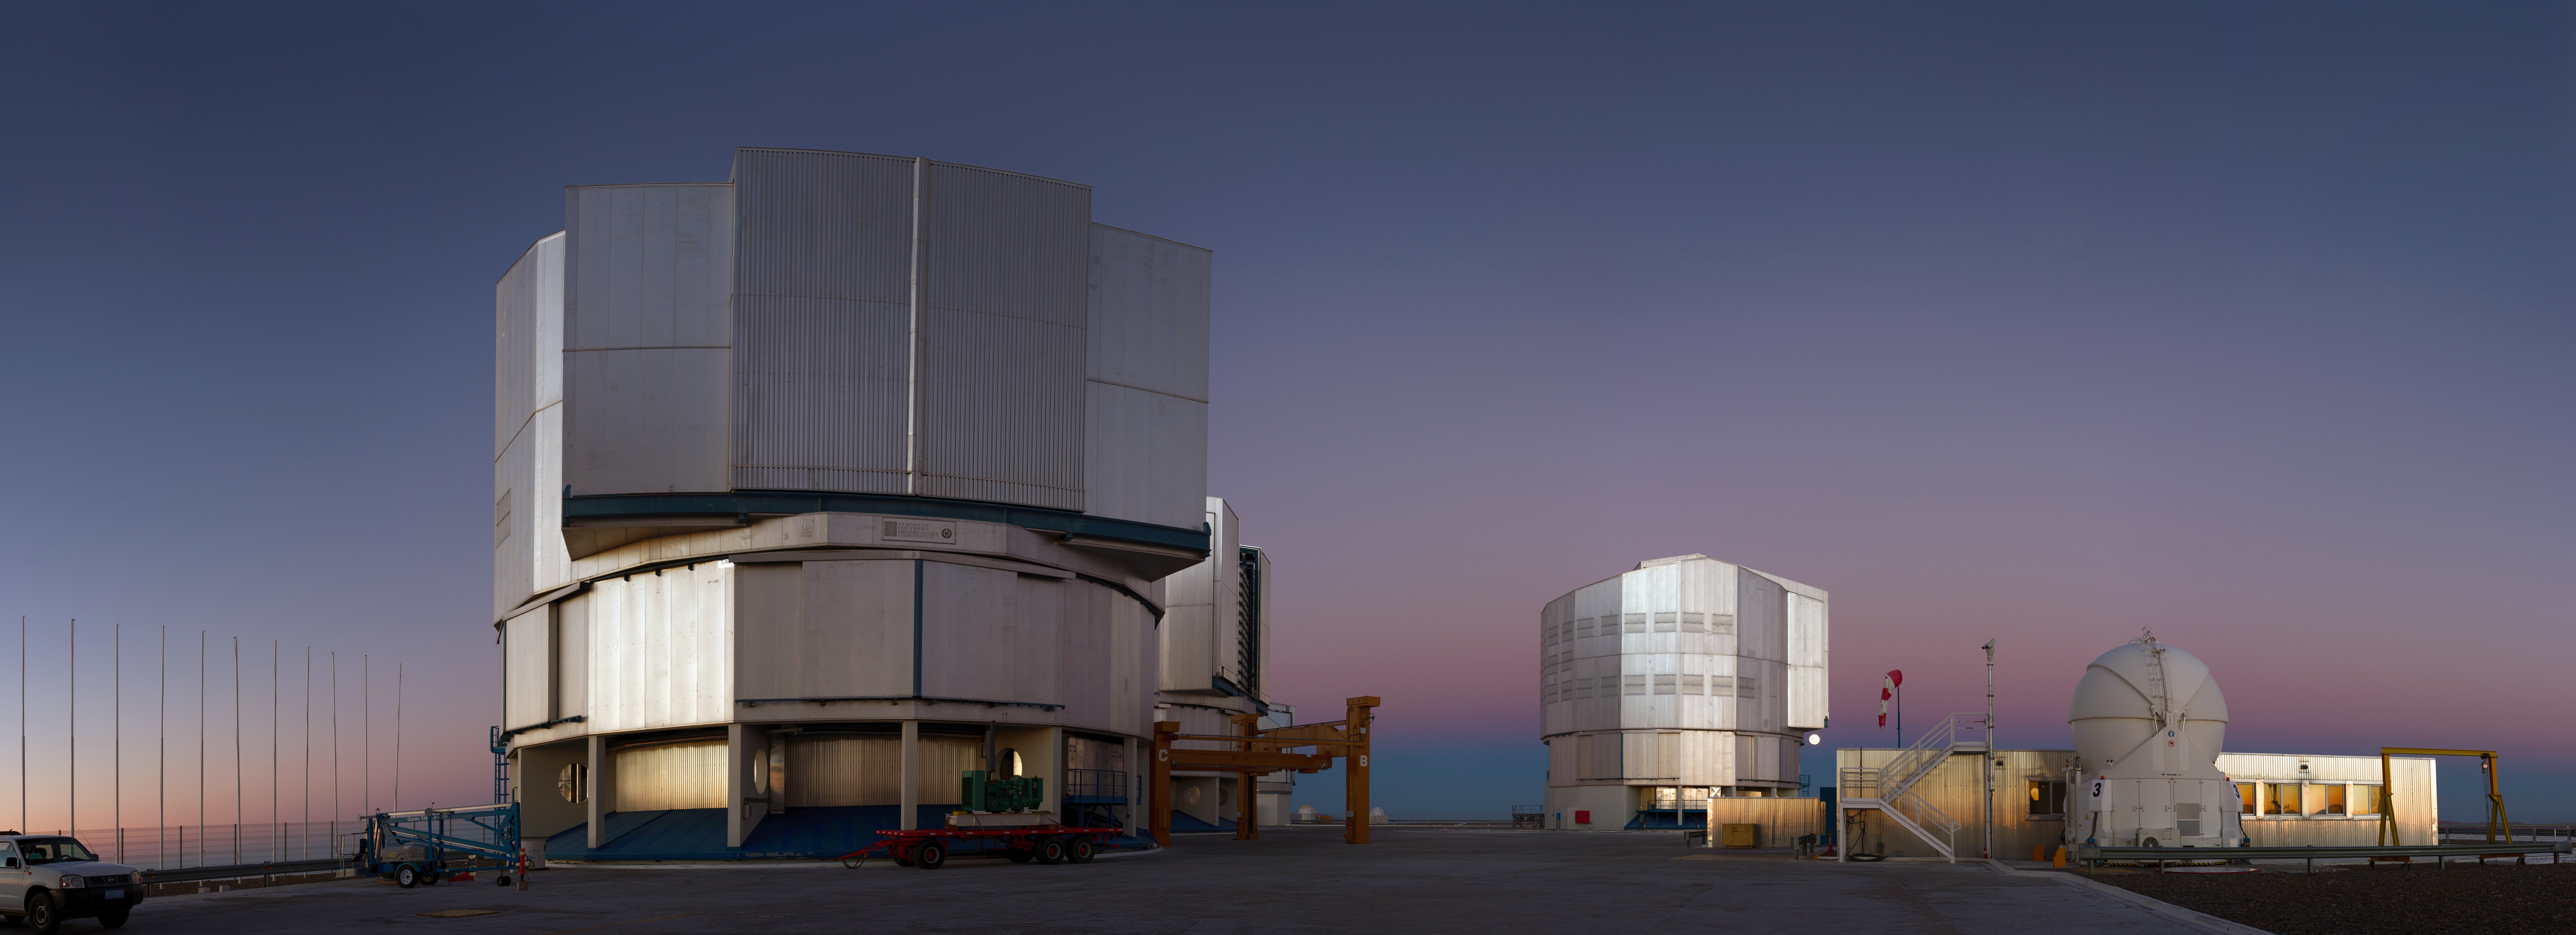

Paranal panorama

ESO's Very Large Telescope (VLT) is one of the world's most advanced optical telescopes. This photo captures three of the four 8.2m diameter Unit Telescopes and one of the 1.8m Auxiliary Telescopes.

Credit: Aleksandar Cikota/ESO